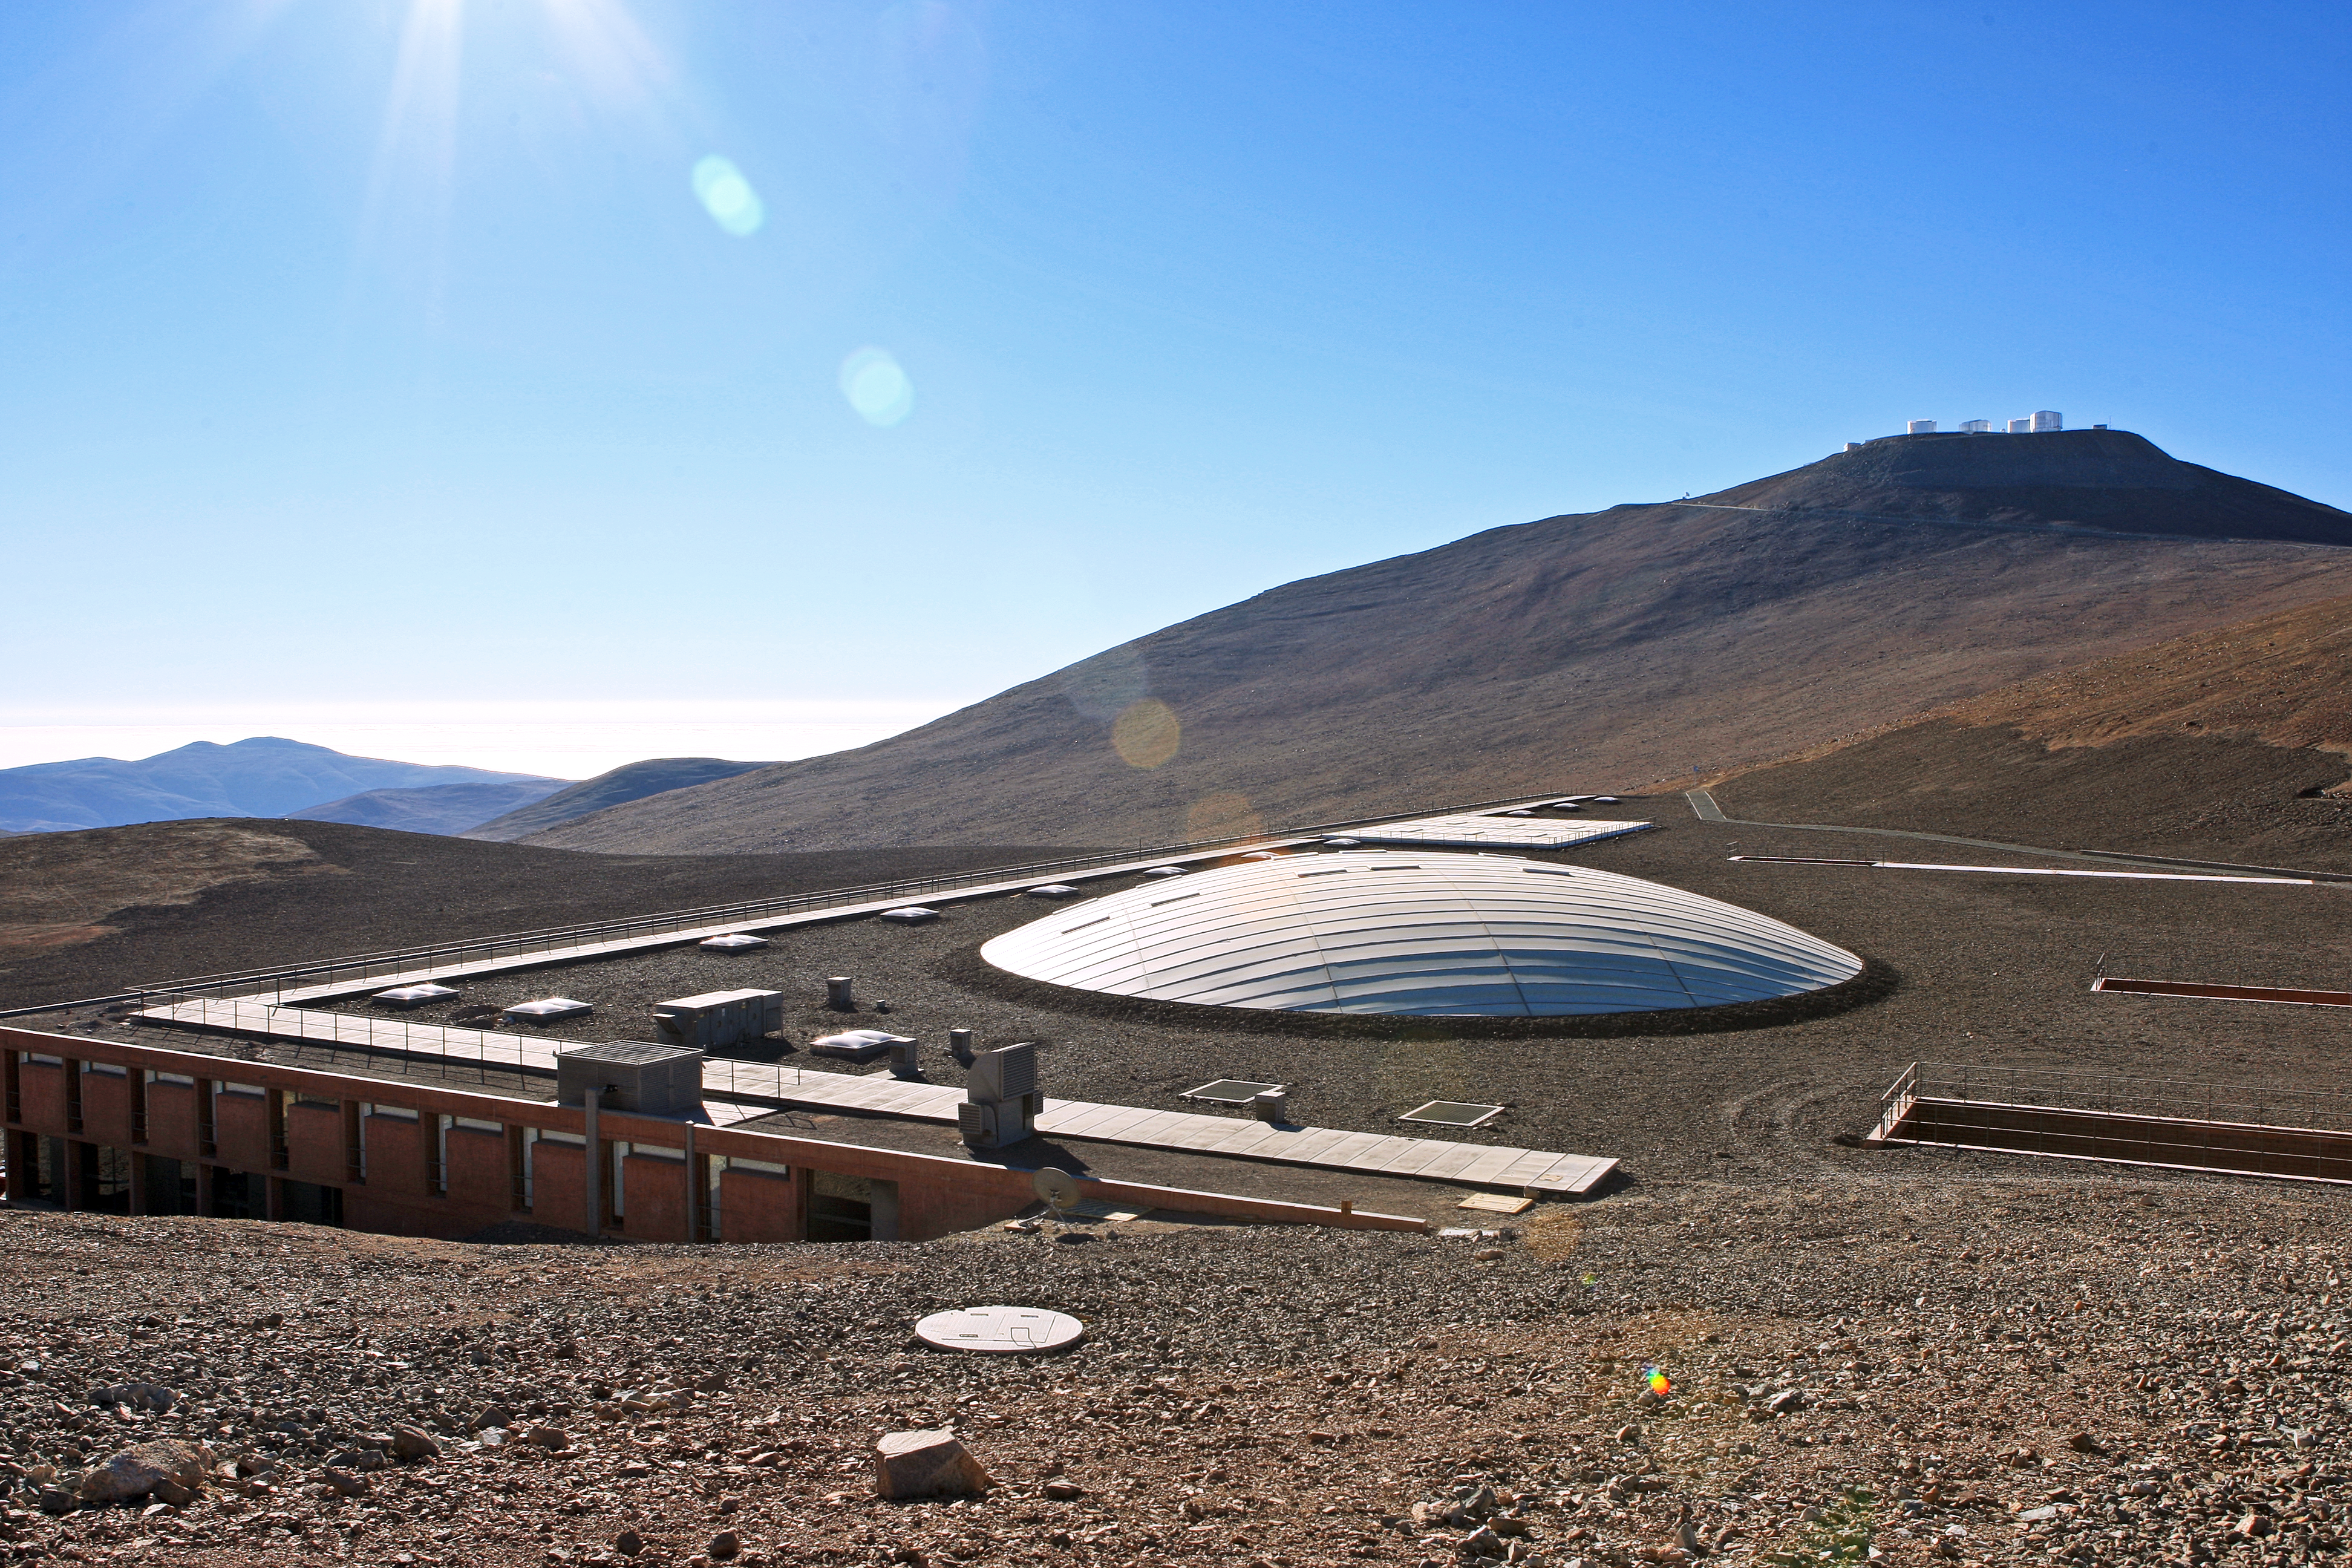

Visits to Paranal

Look for the Very Large Telescope (VLT) on the hill in the distance.

Credit: ESO